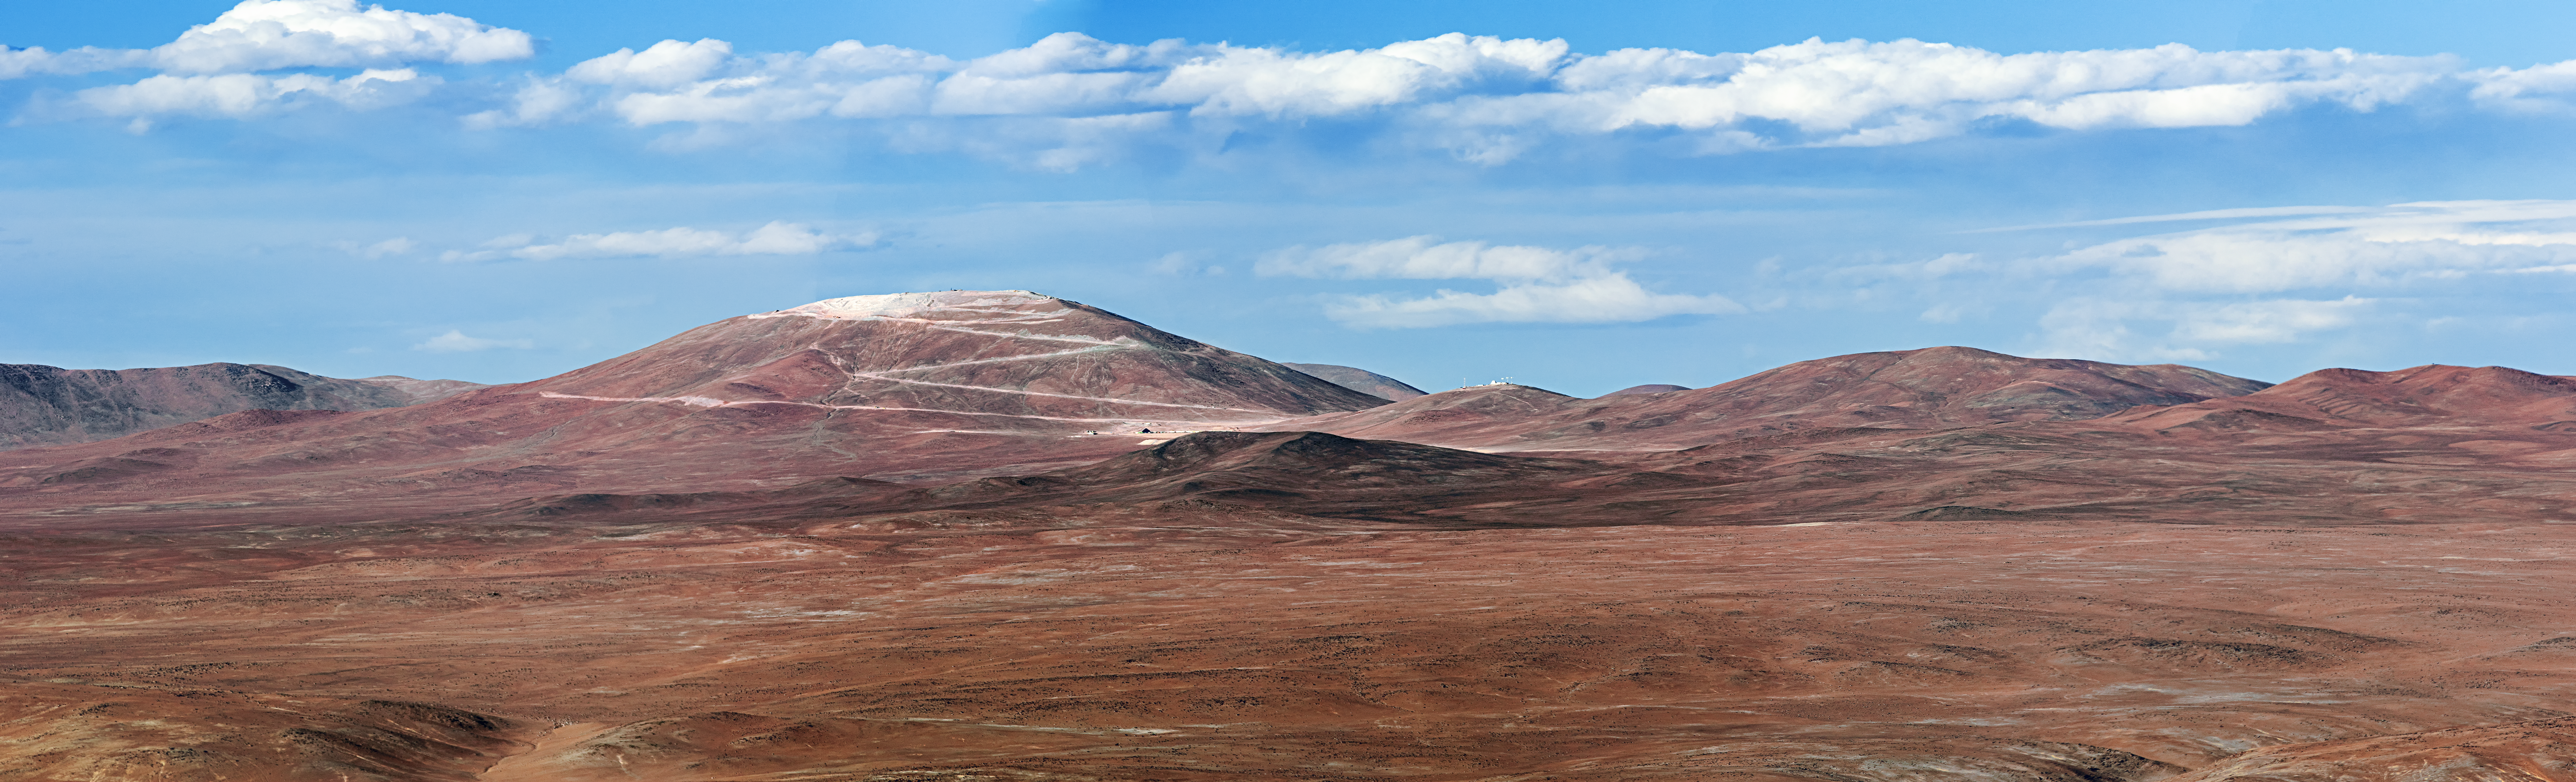

Cerro Armazones from Paranal

The future home of the ELT, Cerro Armazones, scored by an access road, snaking up its side, as seen from Paranal.

Credit: A. Tudorica/ESO